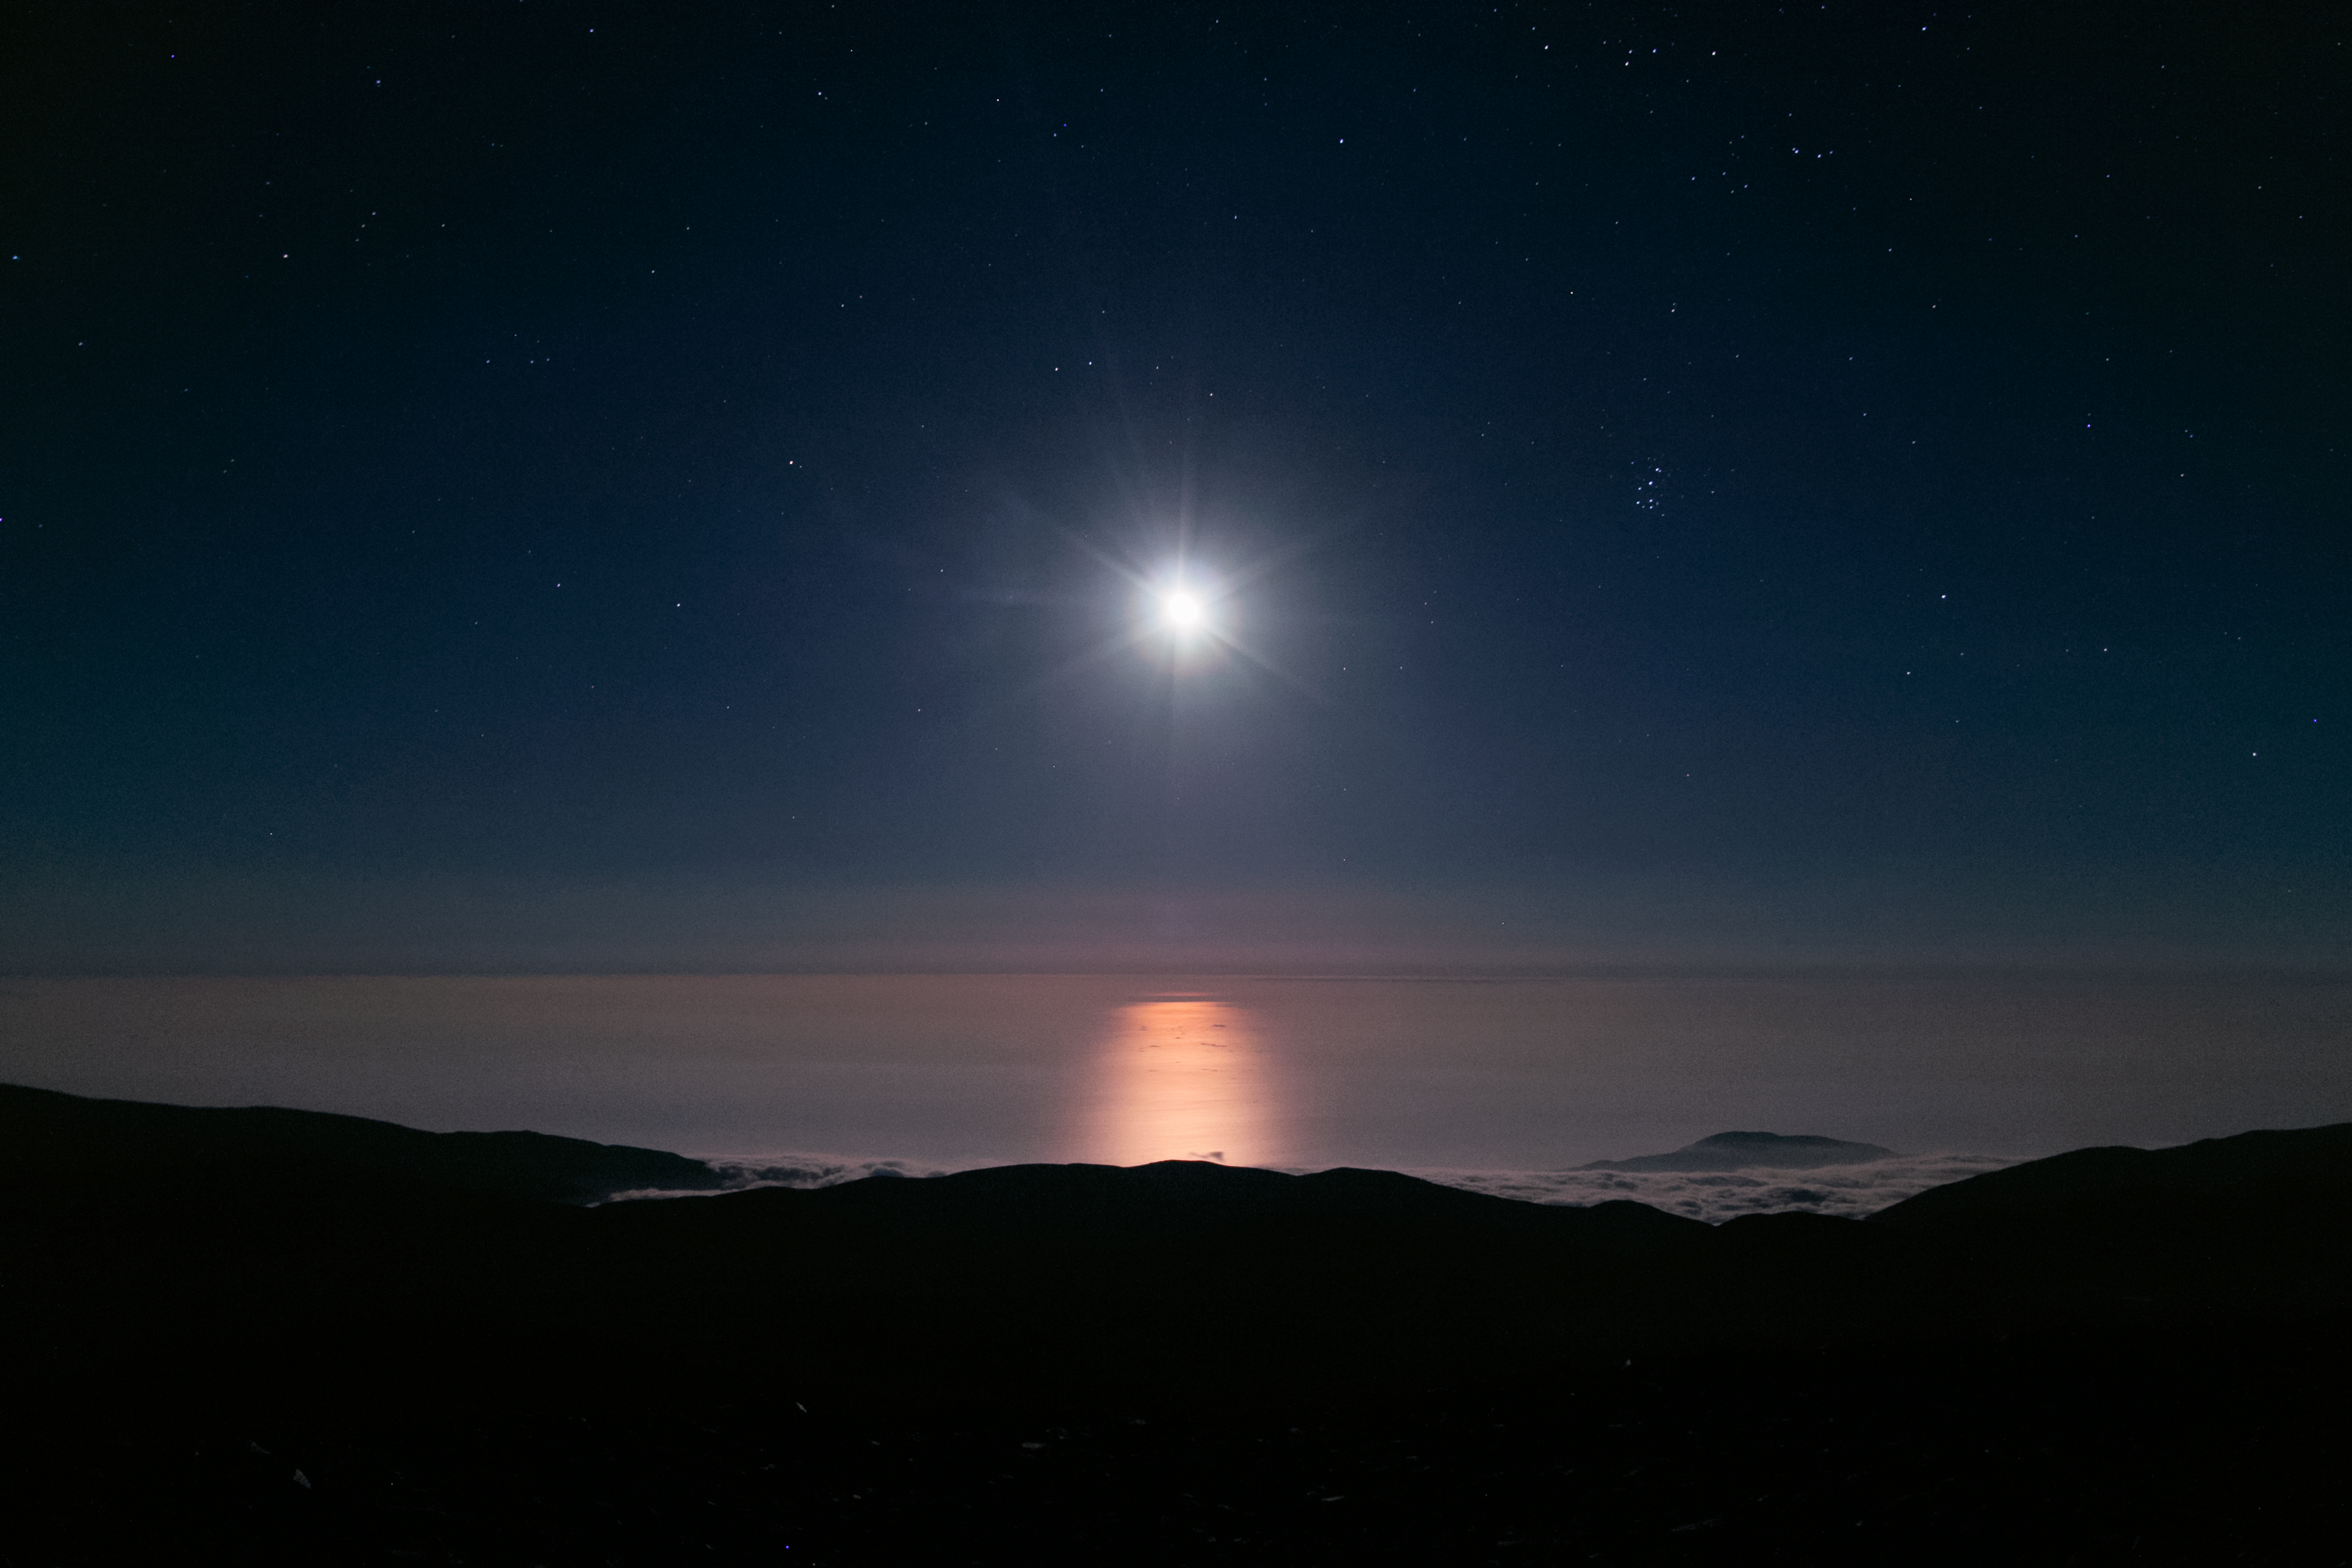

Moonshine like sunshine

Taken from the Paranal mountain, home to the ESO Paranal site that houses the Very Large Telescope (VLT), this spectacular view points out over the South Pacific Ocean. The incredibly bright moon reflects off the water itself, which is hidden beneath a second sea of very thin clouds, giving the strange appearance of a double horizon.

Credit: H. Sommer/ESO